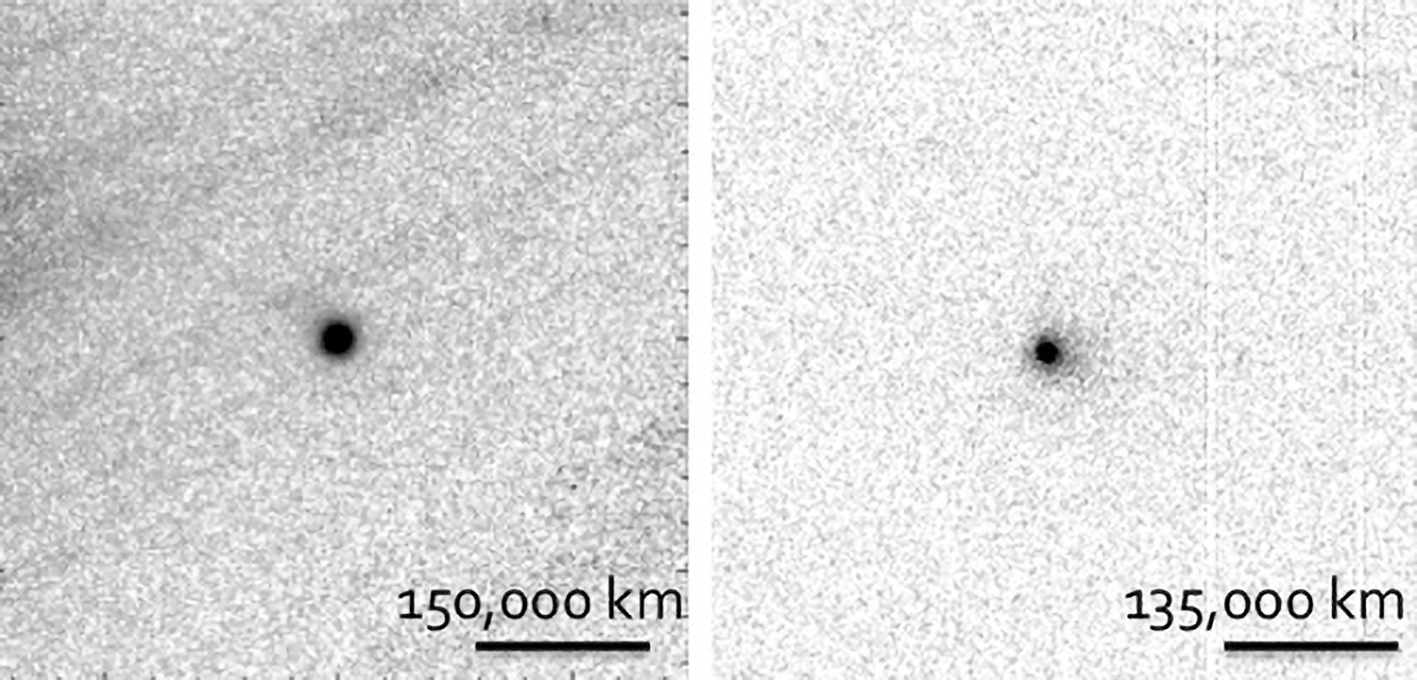

First Surface Observations of Oort Cloud Objects

Images of P/2013 P2 (left) obtained using the Gemini North telescope on September 4, 2013 when it was 3.2 AU from the sun, and of P/2014 S3 obtained using the CFHT telescope in late September 2014 when it was 2.1 AU from the sun. Both images have been processed to remove most of the background stars and galaxies to enhance the visibility of the faint dust tails.

Credit: NOIRLab